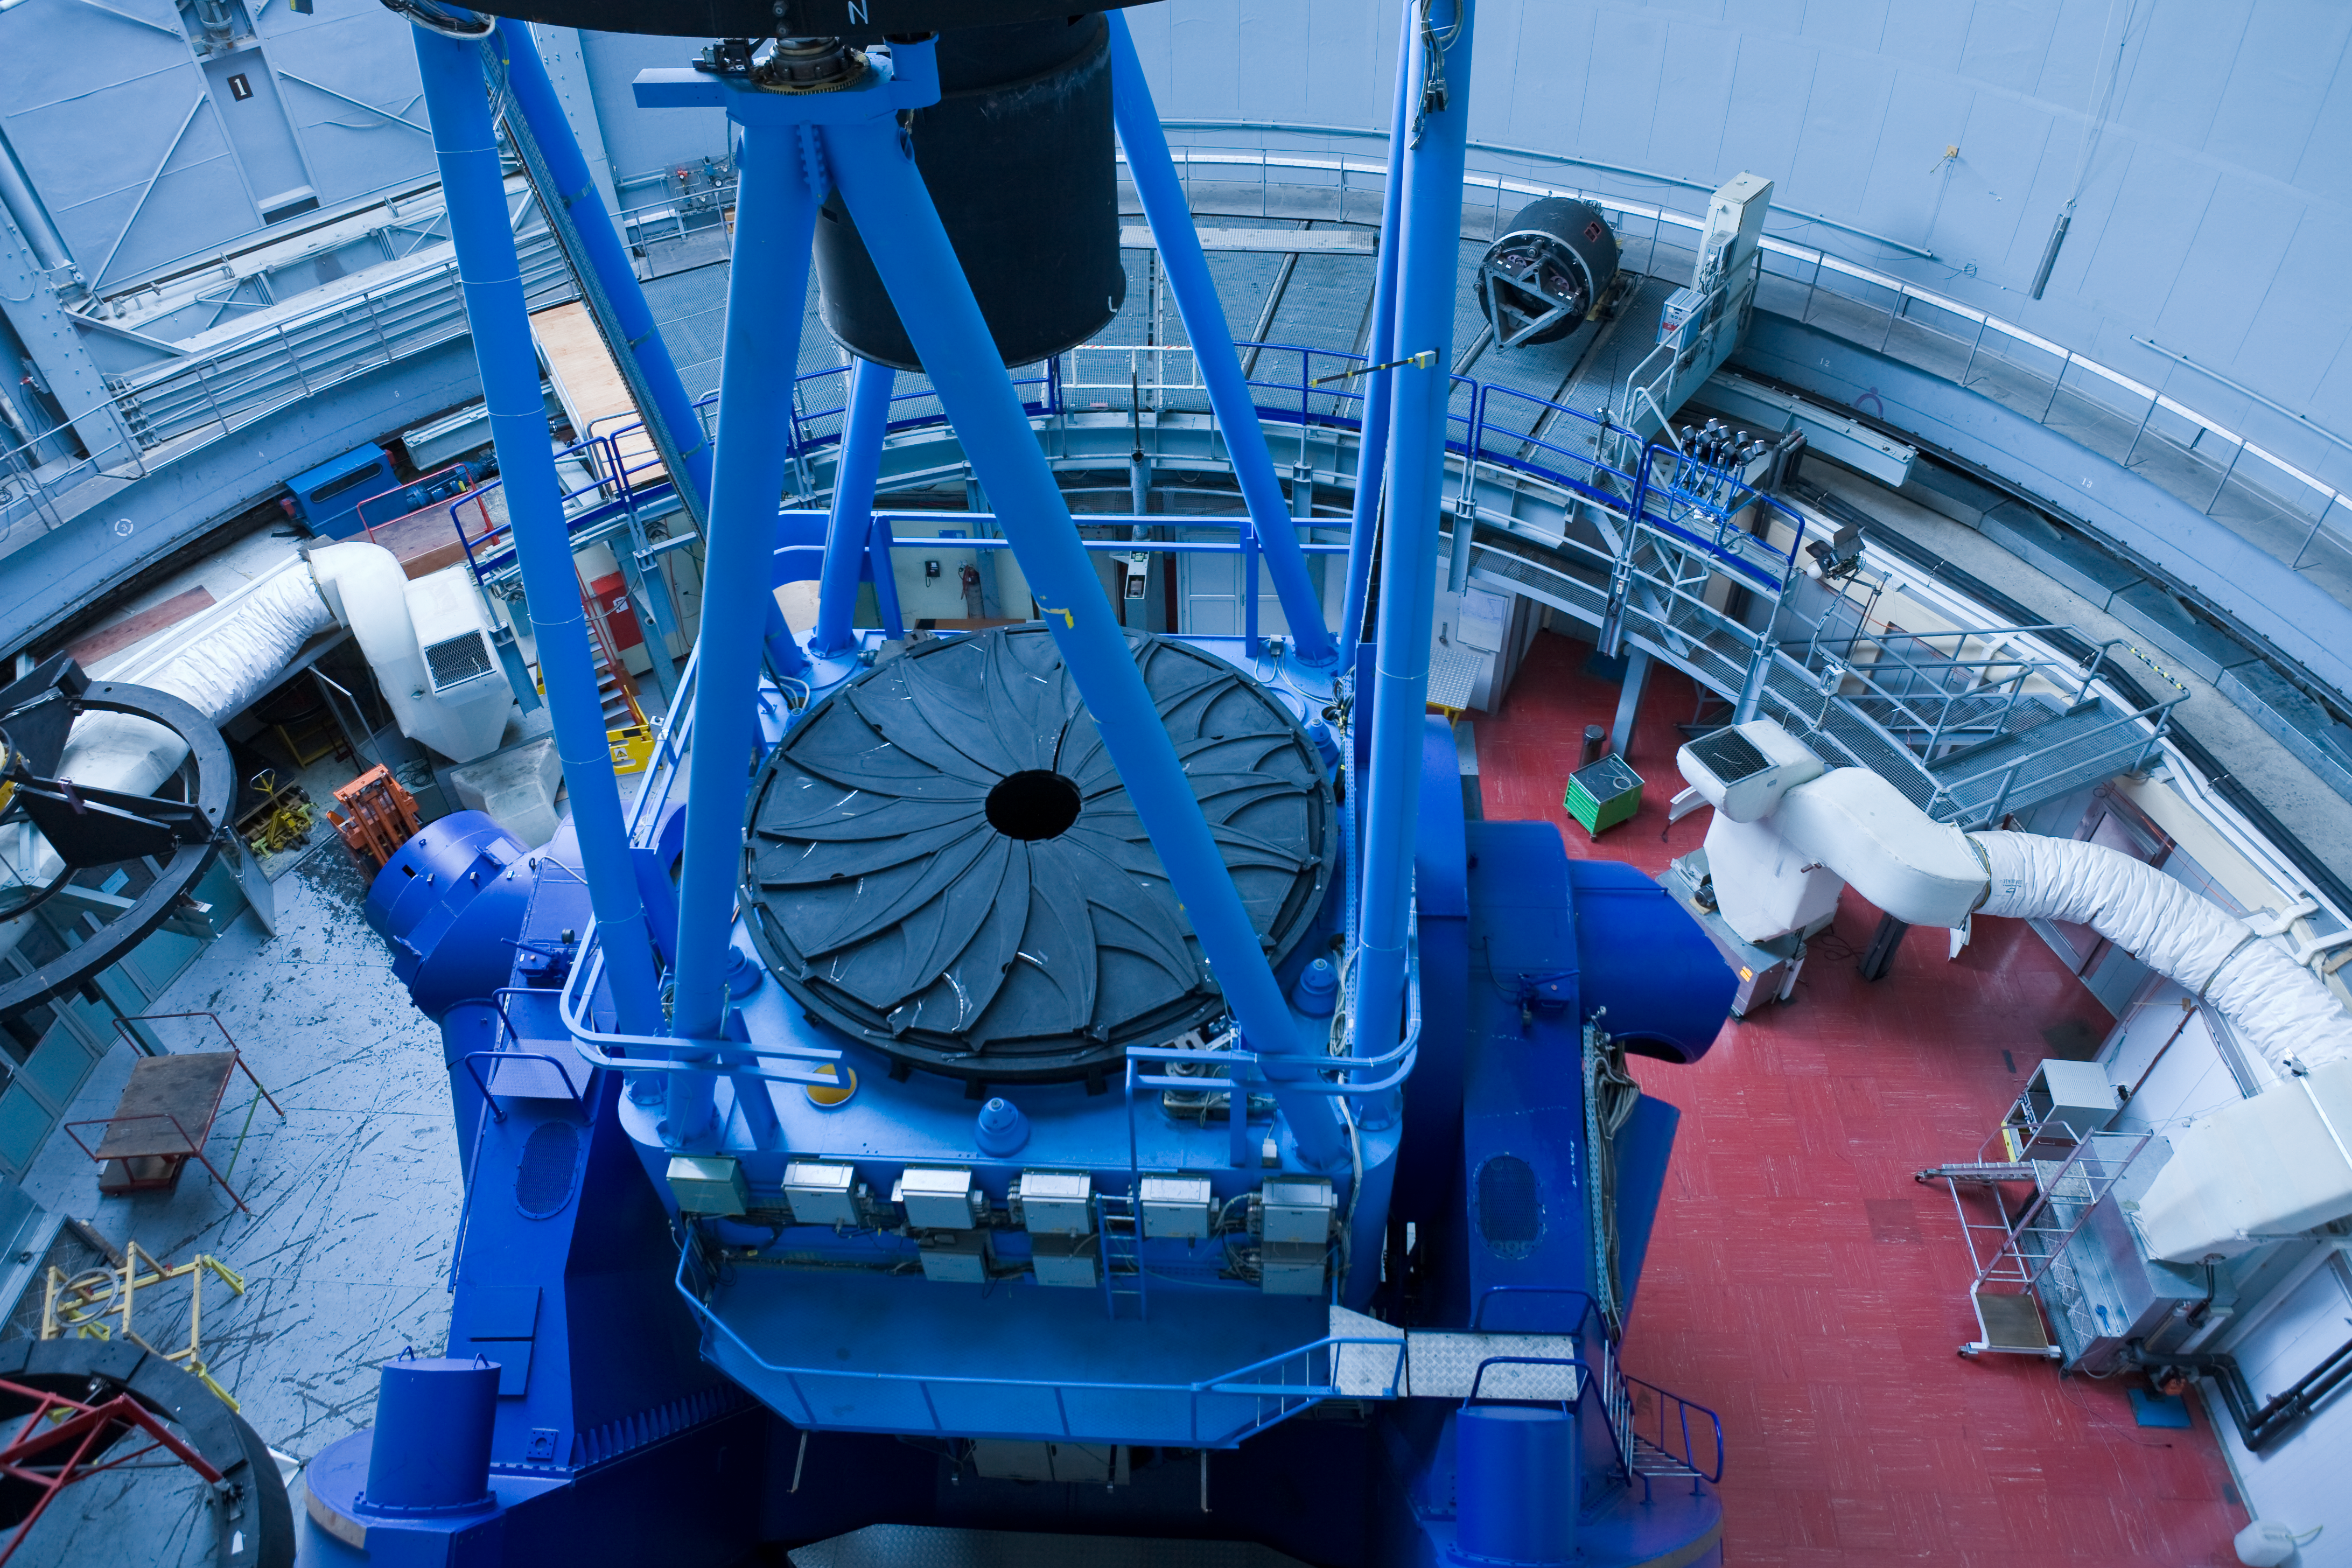

ESO 3.6-metre telescope

The ESO 3.6 metre telescope. Image taken in November 2007

Credit: ESO